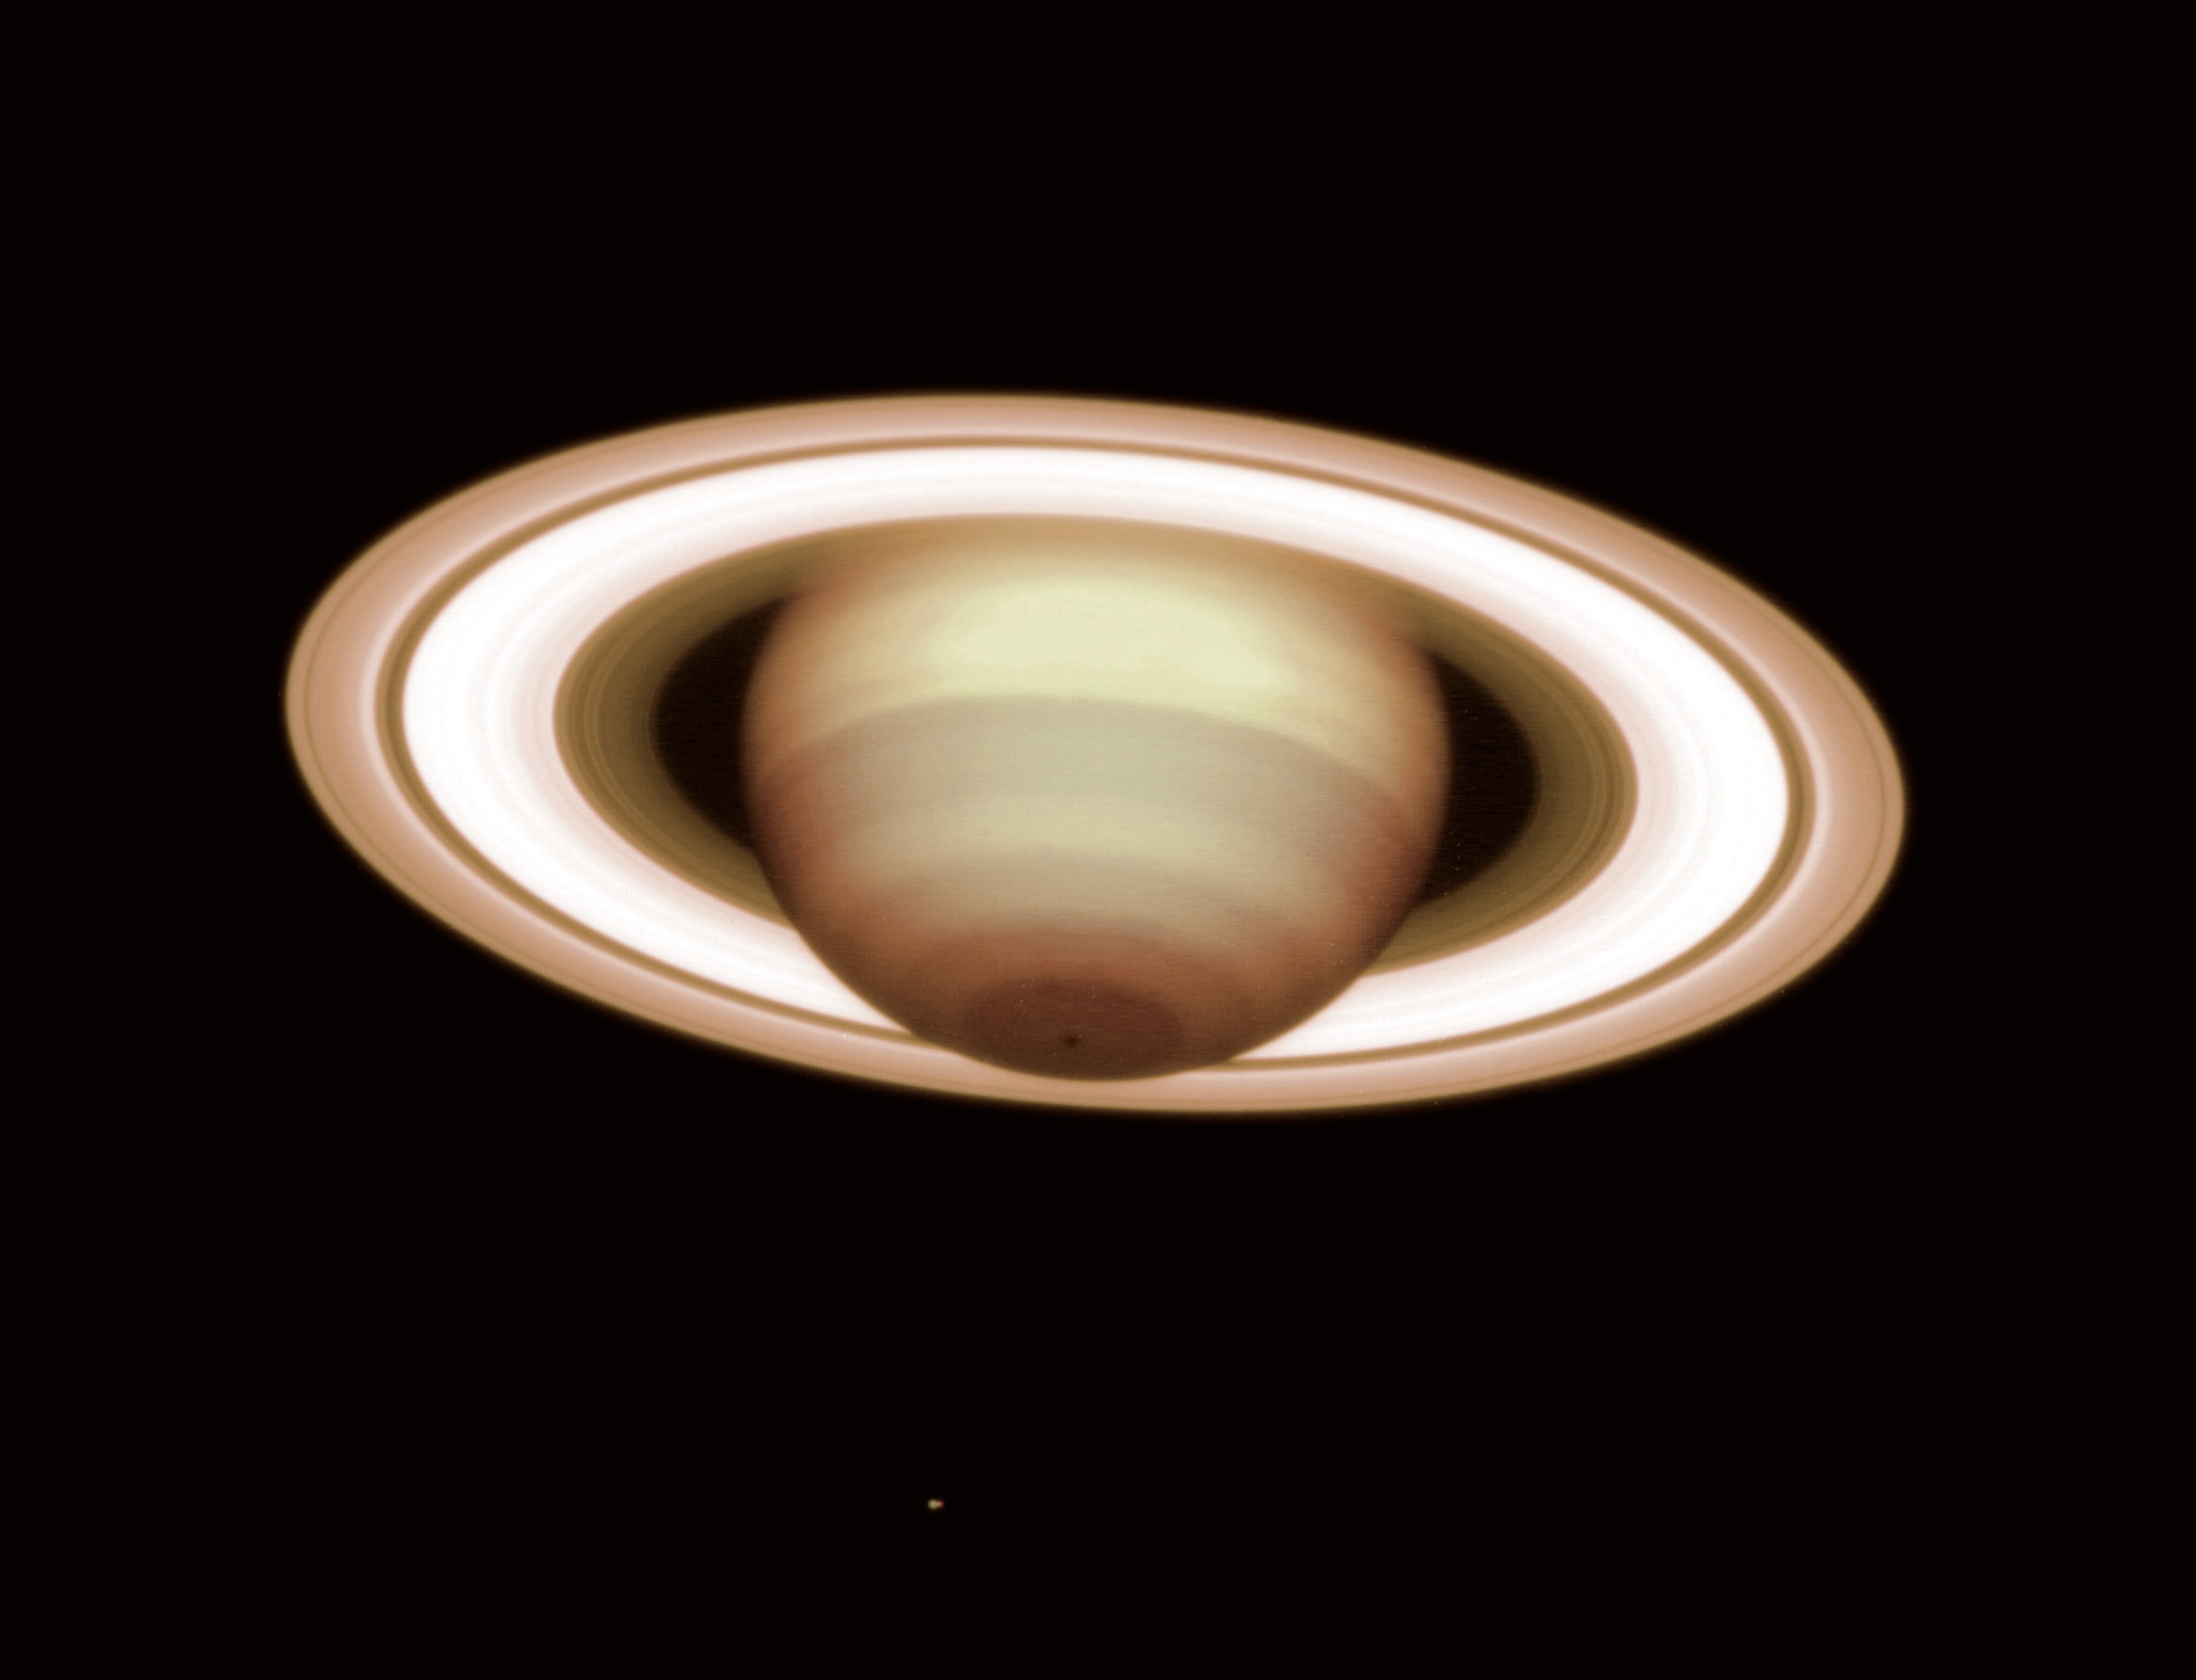

Saturn - lord of the rings

The giant planet Saturn, as observed with the VLT NAOS-CONICA Adaptive Optics instrument on December 8, 2001; the distance was 1,209 million km. It is a composite of exposures in two near-infrared wavebands (H and K) and displays well the intricate, banded structure of the planetary atmosphere and the rings. Note also the dark spot at the south pole at the bottom of the image. One of the moons, Tethys, is visible as a small point of light below the planet. It was used to guide the telescope and to perform the adaptive optics "refocusing" for this observation. More details in the text.

This image of Saturn, the second-largest planet in the solar system, was obtained at a time when Saturn was close to summer solstice in the southern hemisphere. At this moment, the tilt of the rings was about as large as it can be, allowing the best possible view of the planet's South Pole. That area was on Saturn's night side in 1982 and could therefore not be photographed during the Voyager encounter. The dark spot close to the South Pole is a remarkable structure that measures approximately 300 km across. The bright spot close to the equator is the remnant of a giant storm in Saturn's extended atmosphere that has lasted more than 5 years.

The present photo provides what is possibly the sharpest view of the ring system ever achieved from a ground-based observatory. Many structures are visible, the most obvious being the main ring sections, the inner C-region (here comparatively dark), the middle B-region (here relatively bright) and the outer A-region, and also the obvious dark "divisions", including the well-known, broad Cassini division between the A- and B-regions, as well as the Encke division close to the external edge of the A-region and the Colombo division in the C-region. Moreover, many narrow rings can be seen at this high image resolution, in particular within the C-region.

Credit: ESO